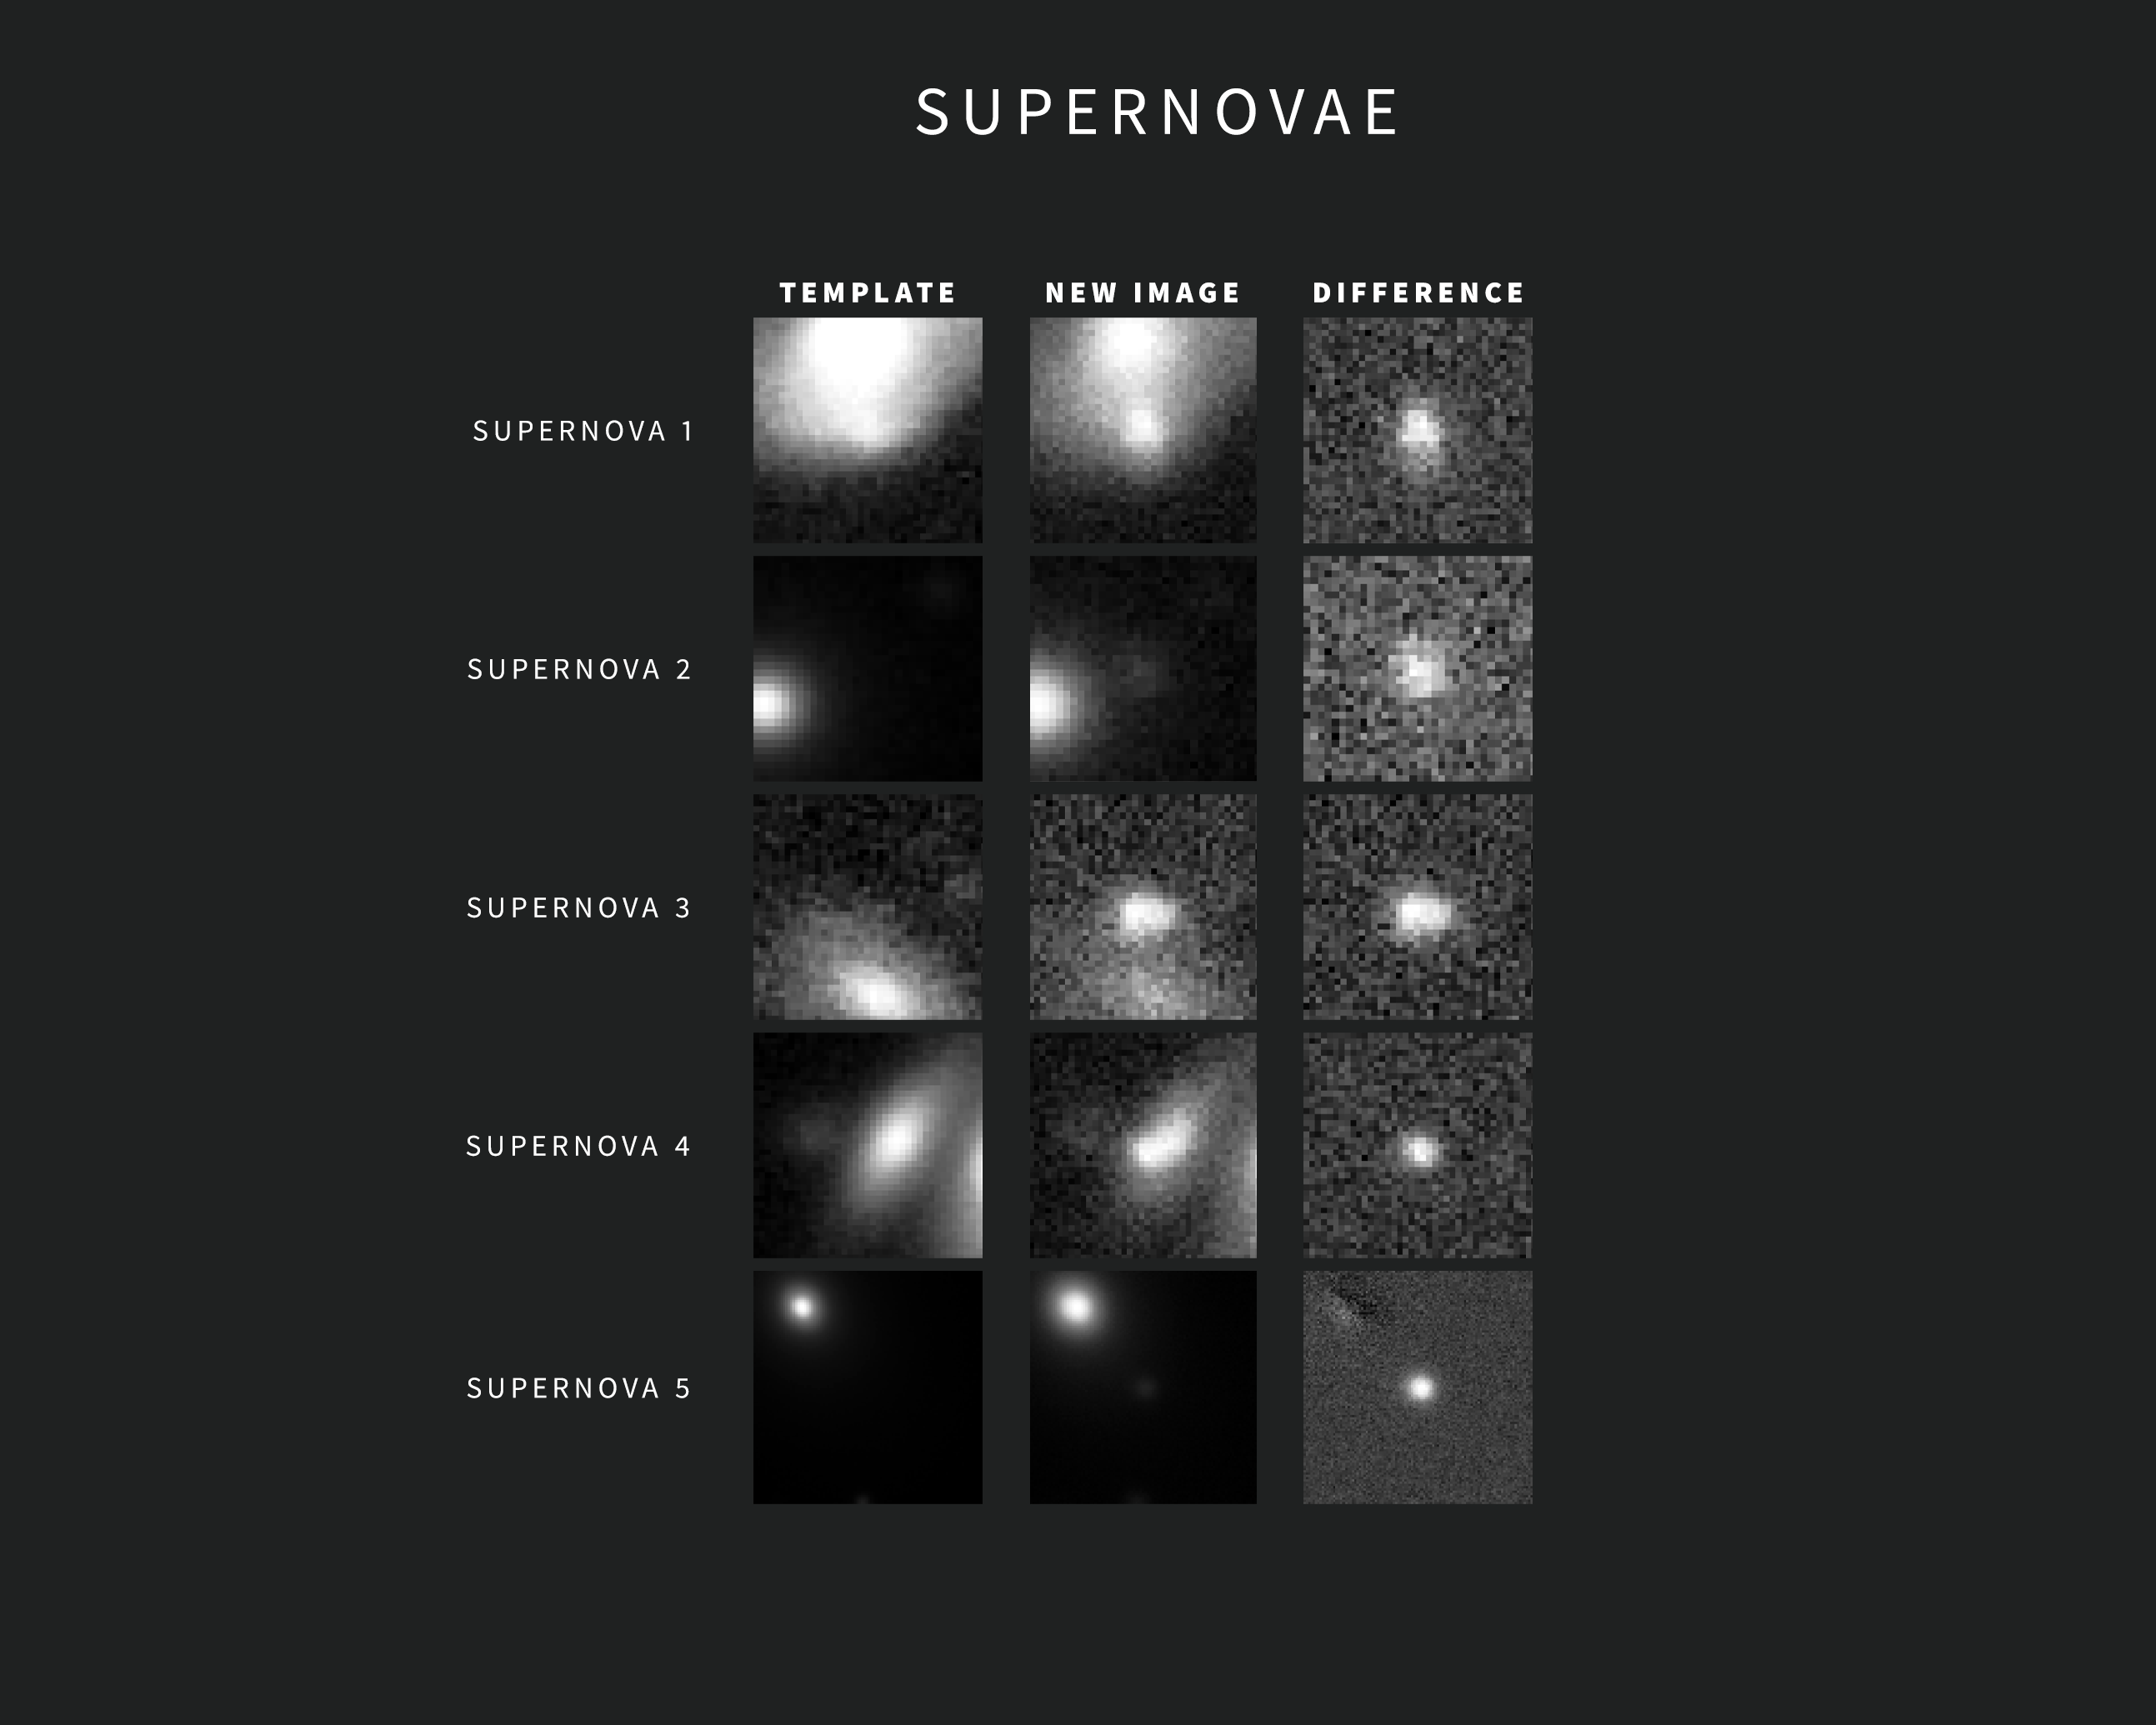

Examples of SNe Alerts from NSF–DOE Rubin Observatory

As new images are taken, Rubin Observatory’s sophisticated software automatically compares each one with a template image. The template image, built by combining Rubin's previous images of the same area in the same filter, is subtracted from the new image, leaving only the changes. Each change triggers an alert within minutes of image capture.

This compilation contains five examples of Rubin alerts for supernovae. The images were captured during commissioning with the LSST Camera. Each alert includes three “postage stamp” images — the left shows the template image, the center shows the new image, and the right shows the subtracted, or difference, image. The object of interest for a particular alert is centered in the images. In the case of the supernova alert at the bottom, the bright spots in the upper left corners of the template and new images are the center of the supernova’s host galaxy. The supernova itself — not seen in the template image — is clearly revealed in the center of the difference image.

Credit: NSF–DOE Vera C. Rubin Observatory/NOIRLab/SLAC/AURA Acknowledgement: Alert images with classifications provided by ALeRCE and Lasair.